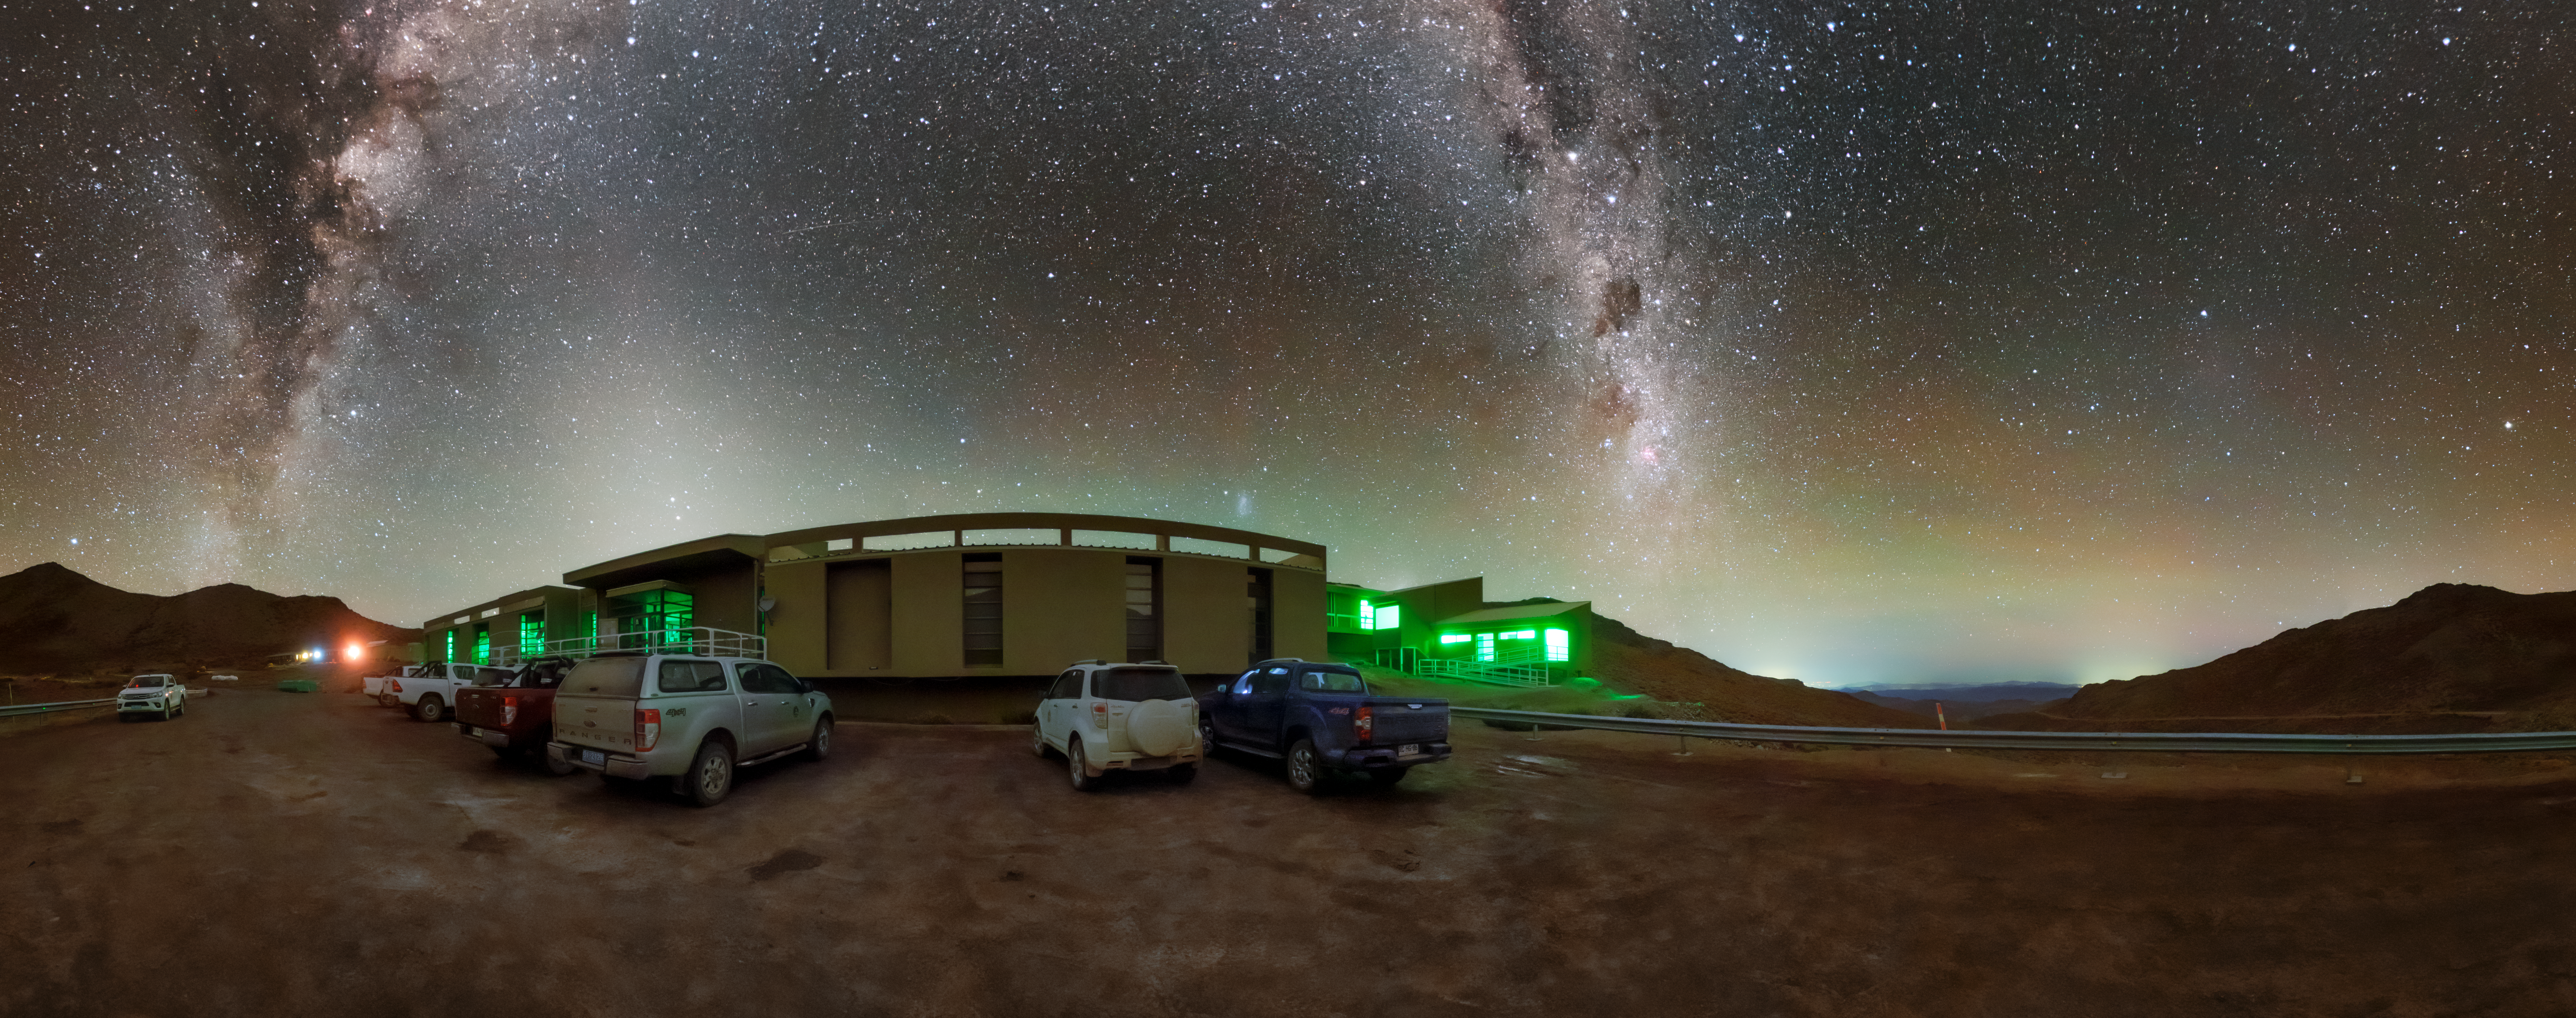

Cerro Pachón Hotel Night Sky Panorama

A panoramic view of the night sky above the Cerro Pachón hotel, part of the International Gemini Observatory, a program of NSF NOIRLab.

Credit: NOIRLab/AURA/NSF/P. Horálek